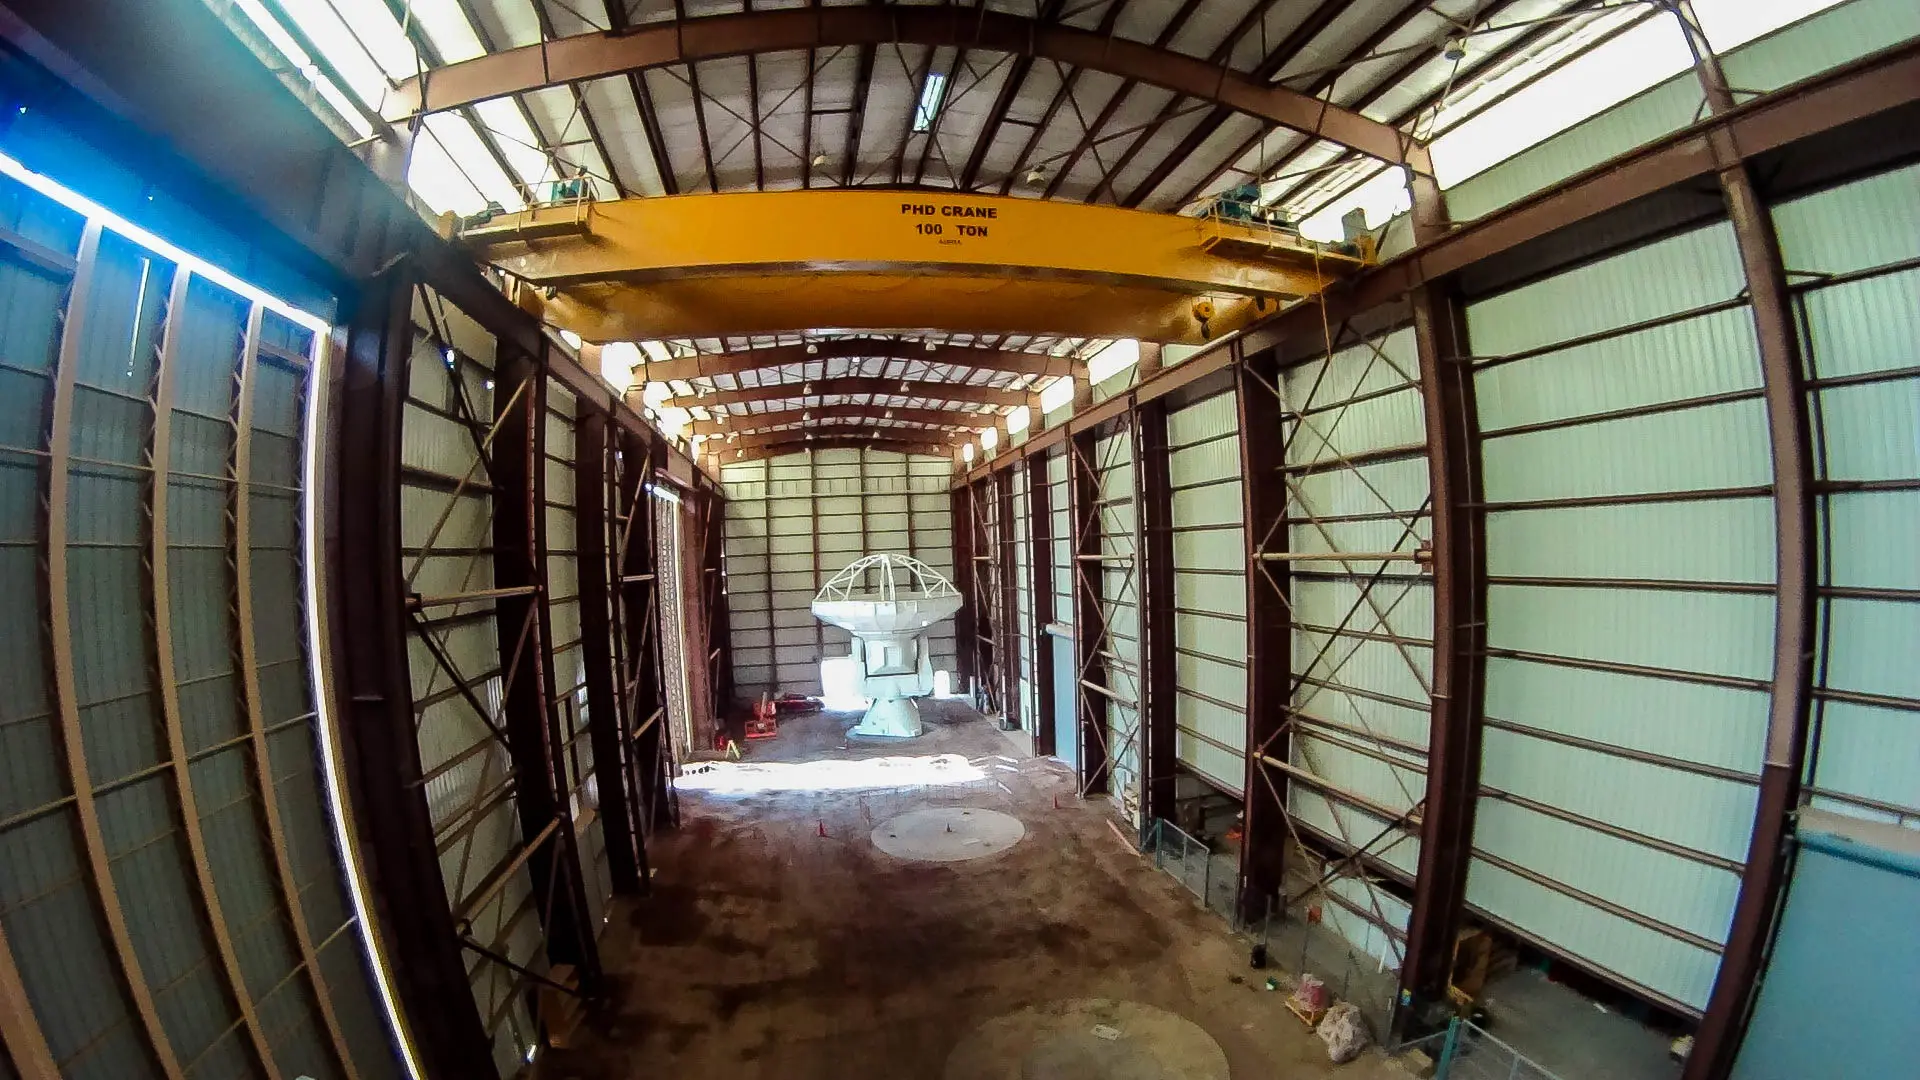

Inside the American antenna

Inside the American antenna assembly hangar.

Credit: Juan Carlos Rojas - ALMA (ESO/NAOJ/NRAO)